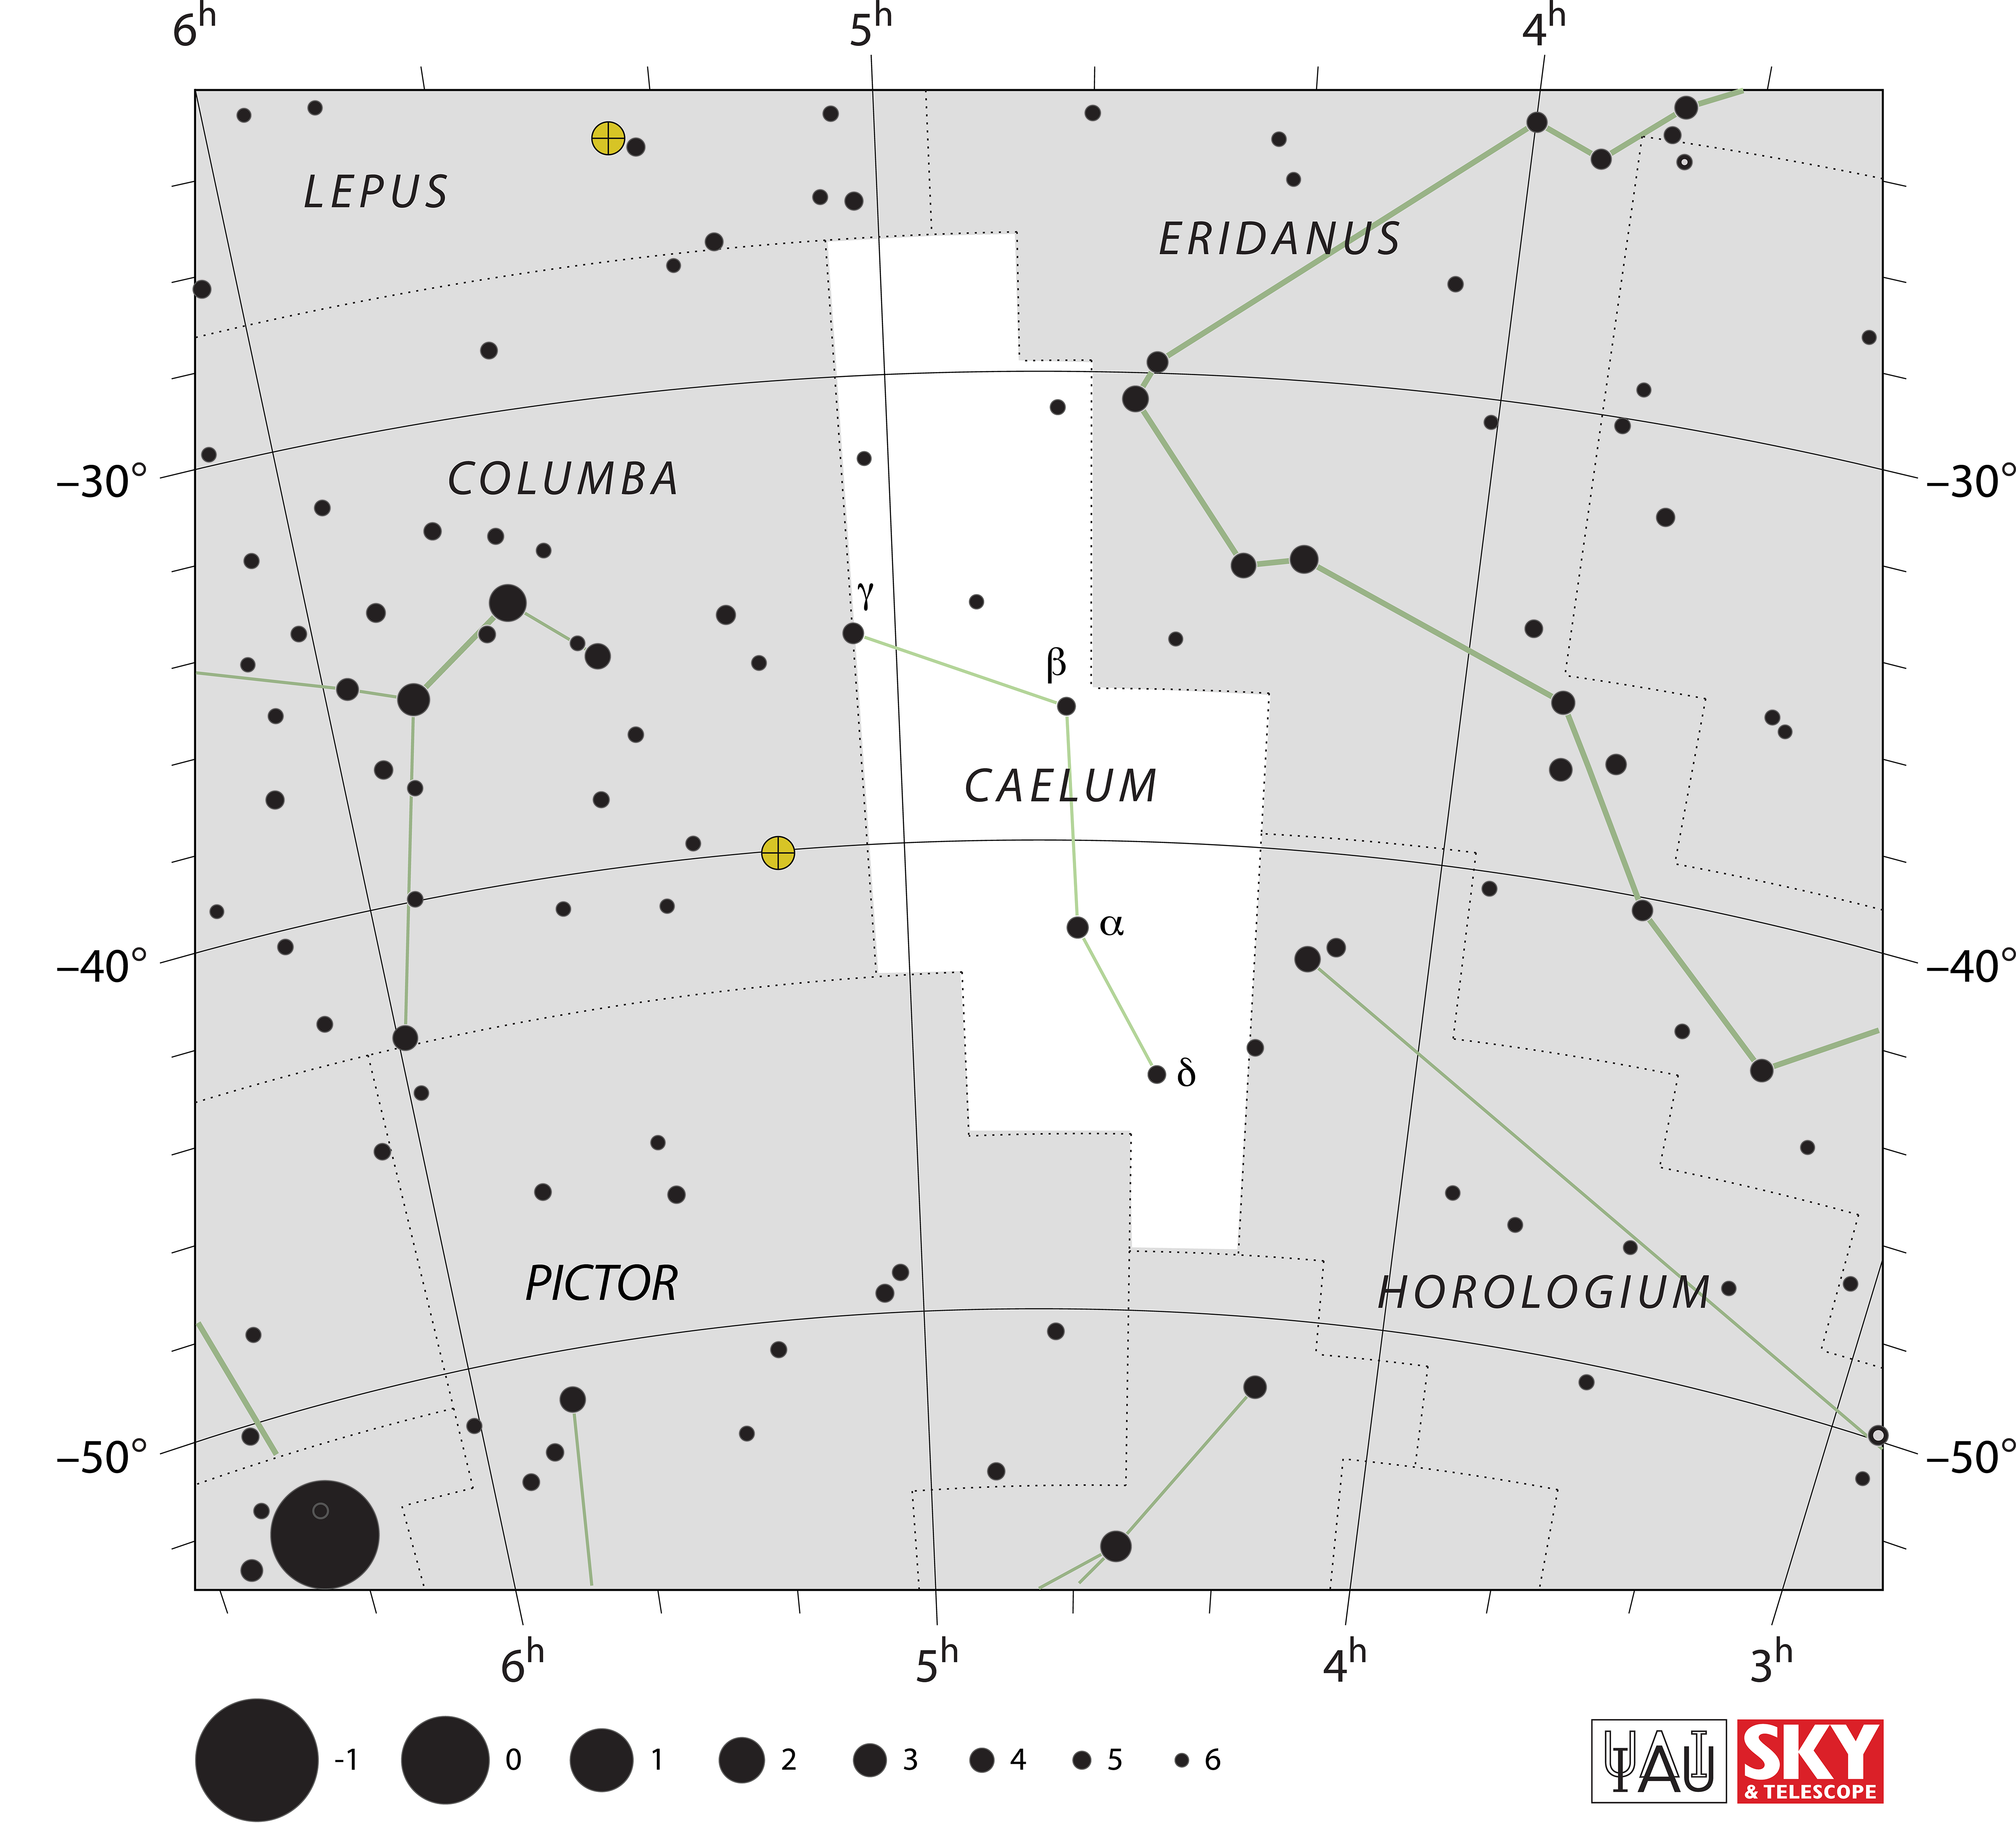

Caelum

Credit: IAU and Sky & Telescope